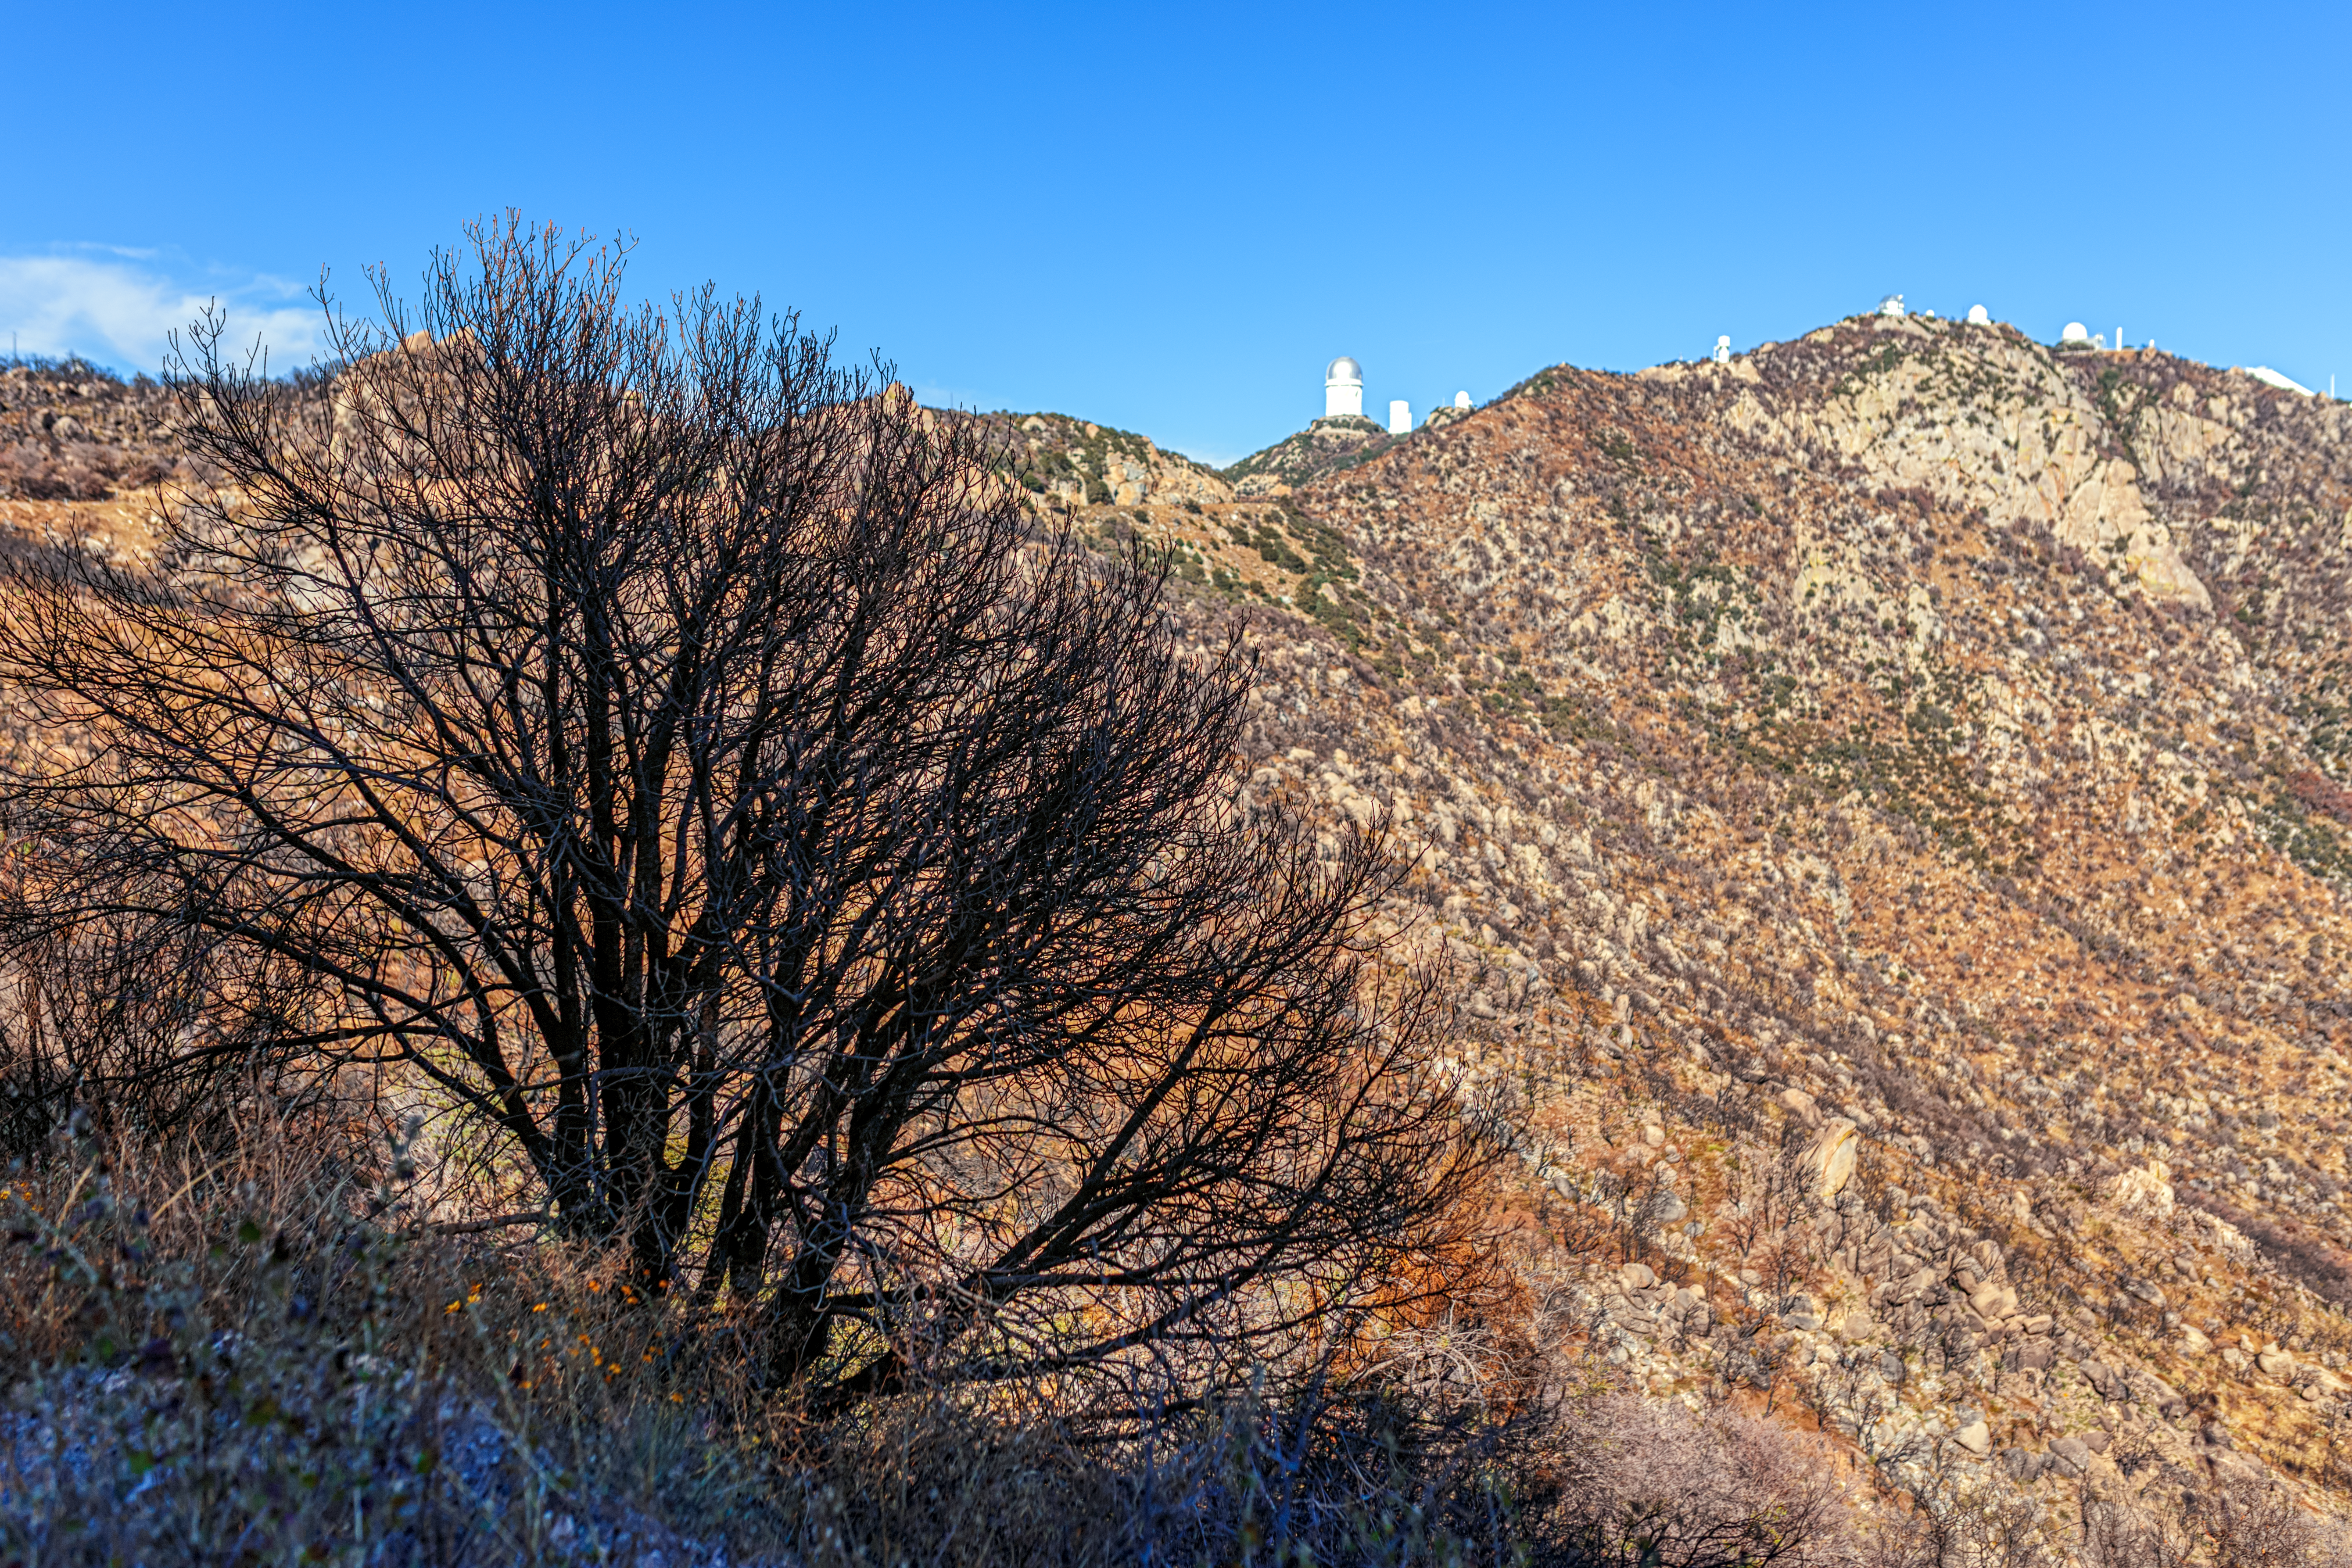

Contreras Fire Aftermath

The aftermath of the Contreras Fire that swept through Kitt Peak National Observatory in June 2022.

Credit: KPNO/NOIRLab/NSF/AURA/P. Horálek